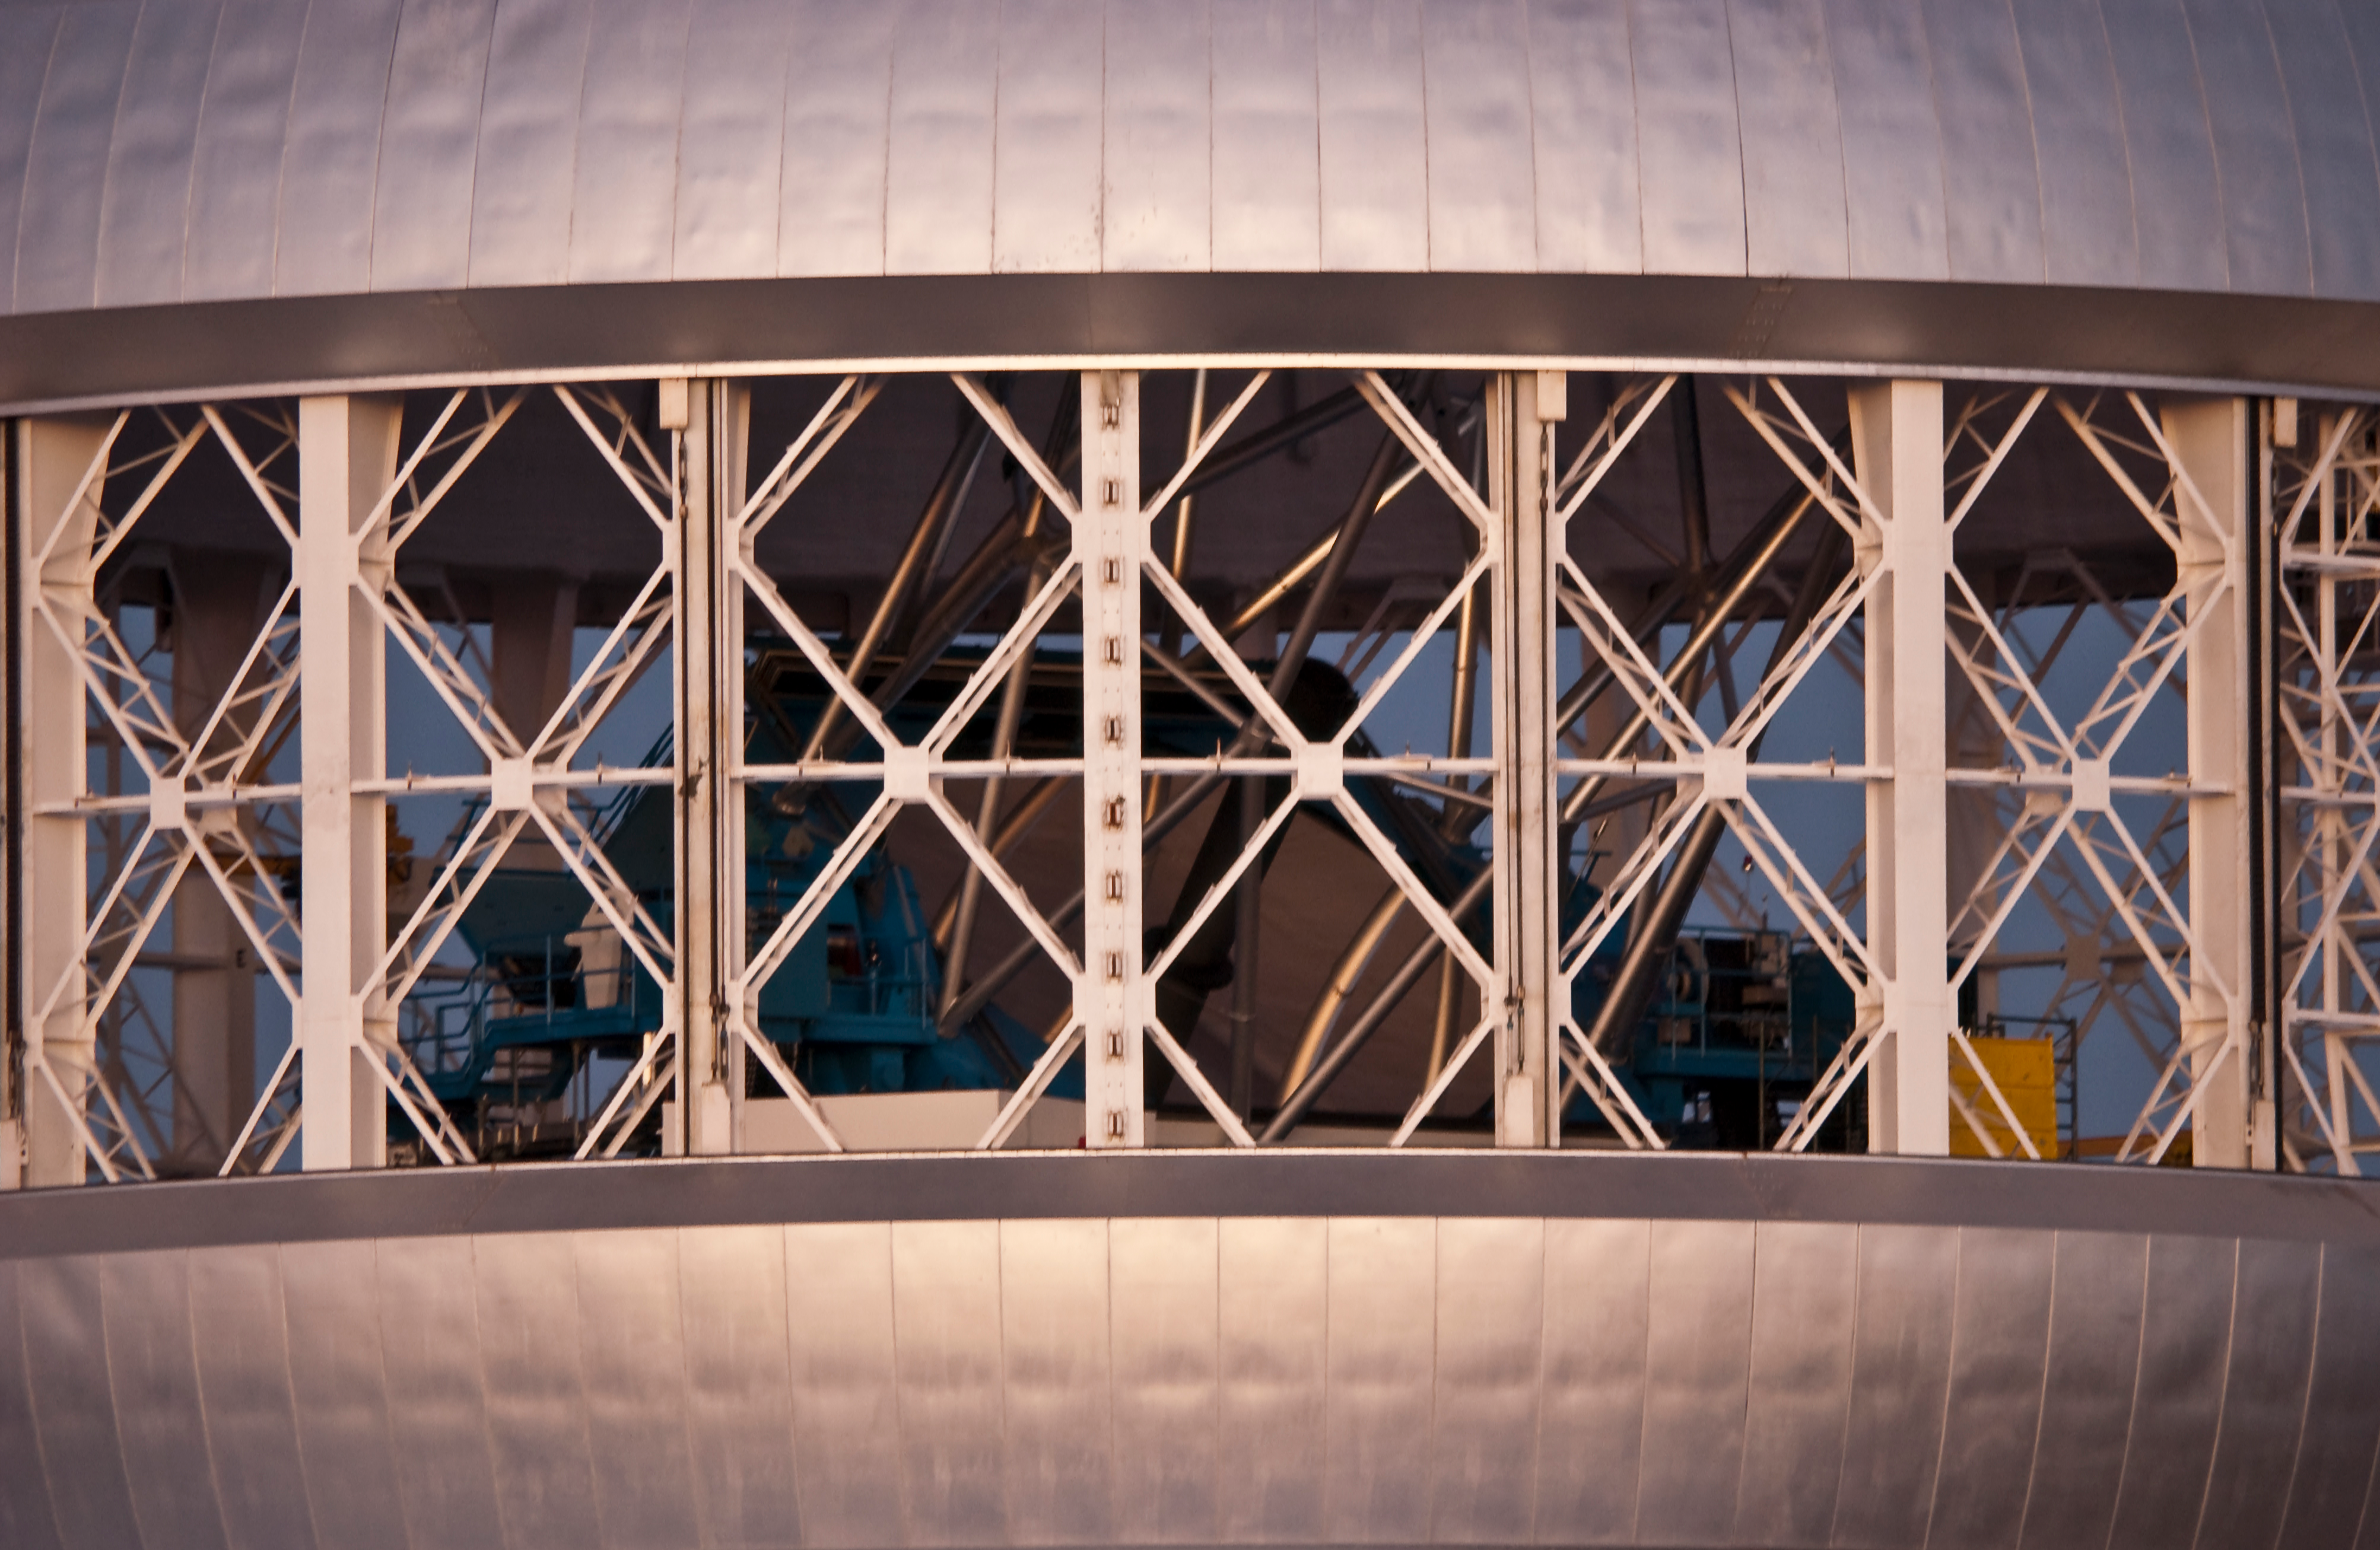

Telescope Through the Vents

A view of the mirror and telescope structure through the vents of Gemini North.

Credit: International Gemini Observatory image by J.Pollard